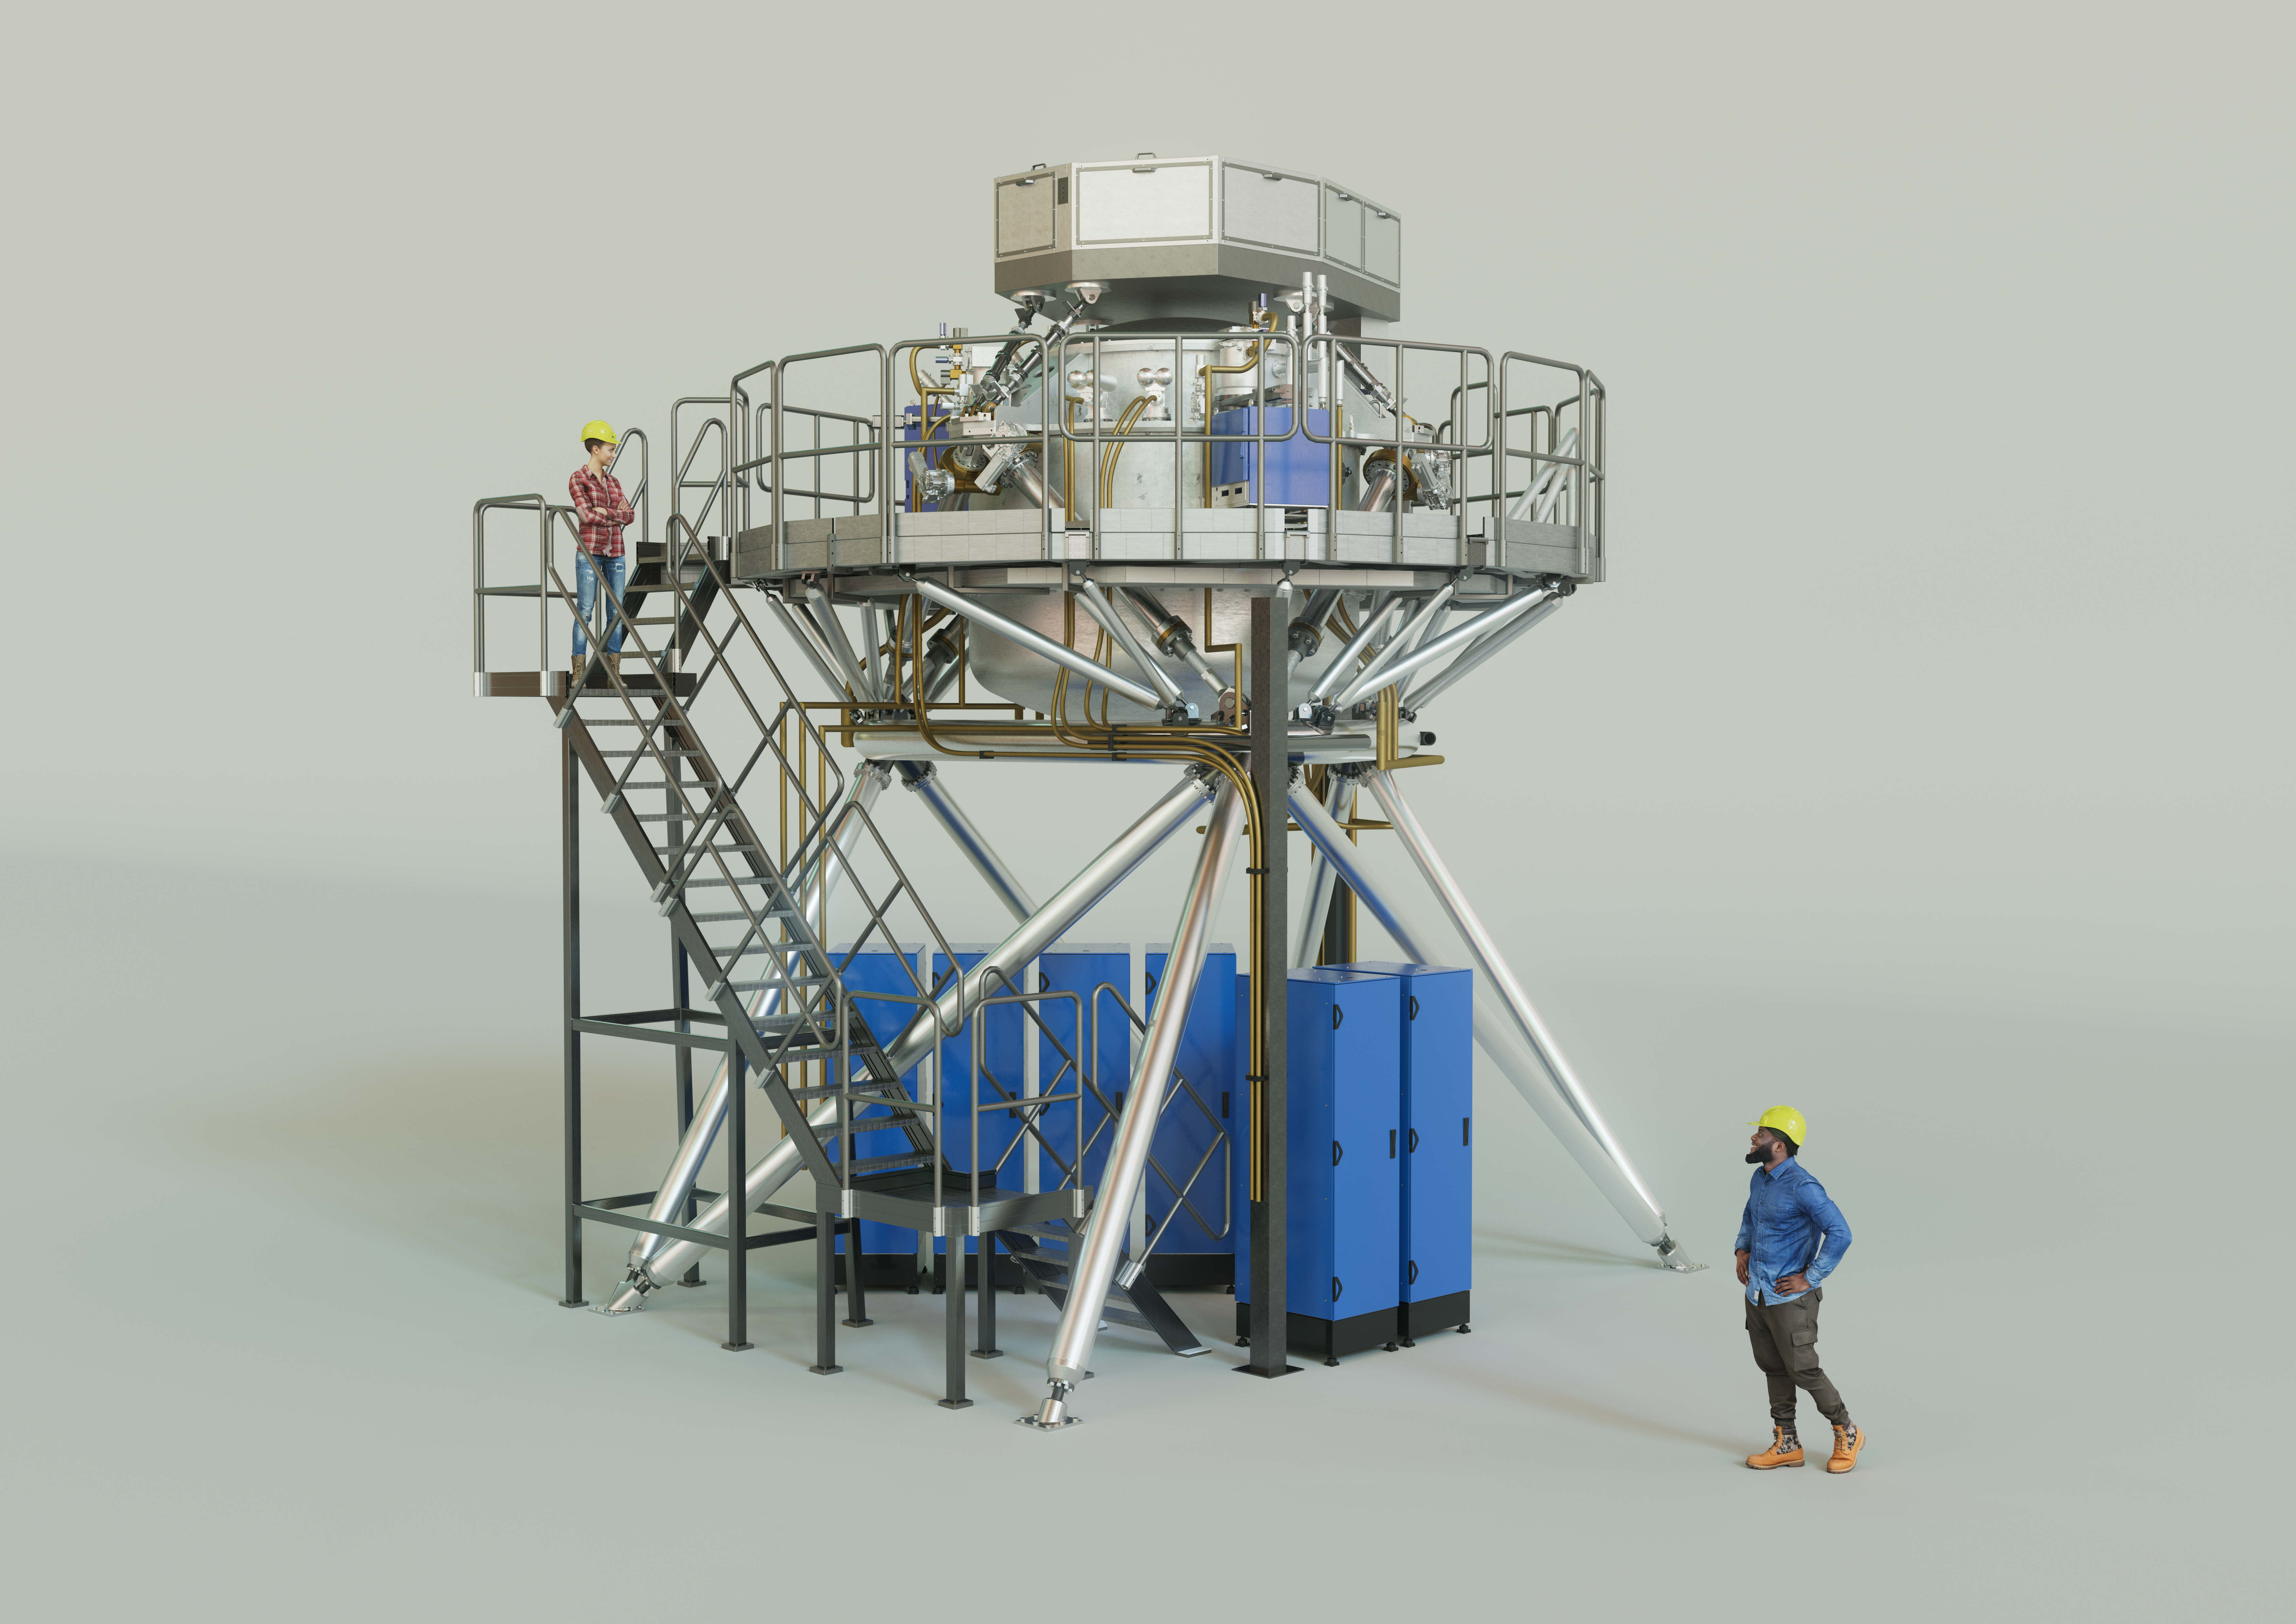

3D rendering of the ELT’s METIS instrument

The Mid-infrared ELT Imager and Spectrograph (METIS) is a multi-tool instrument that will observe in mid-infrared light once installed on ESO’s Extremely Large Telescope (ELT). It will include an adaptive optics sensor, a high-resolution spectrograph, and a high-contrast camera. The instrument’s primary scientific focus will be on the study of planet-forming discs and recently formed, as well as nearby, exoplanets. The image shows an artist's 3D view of METIS based on an engineering rendering, with two people shown for scale.

Credit: ESO/METIS consortium/L. Calçada